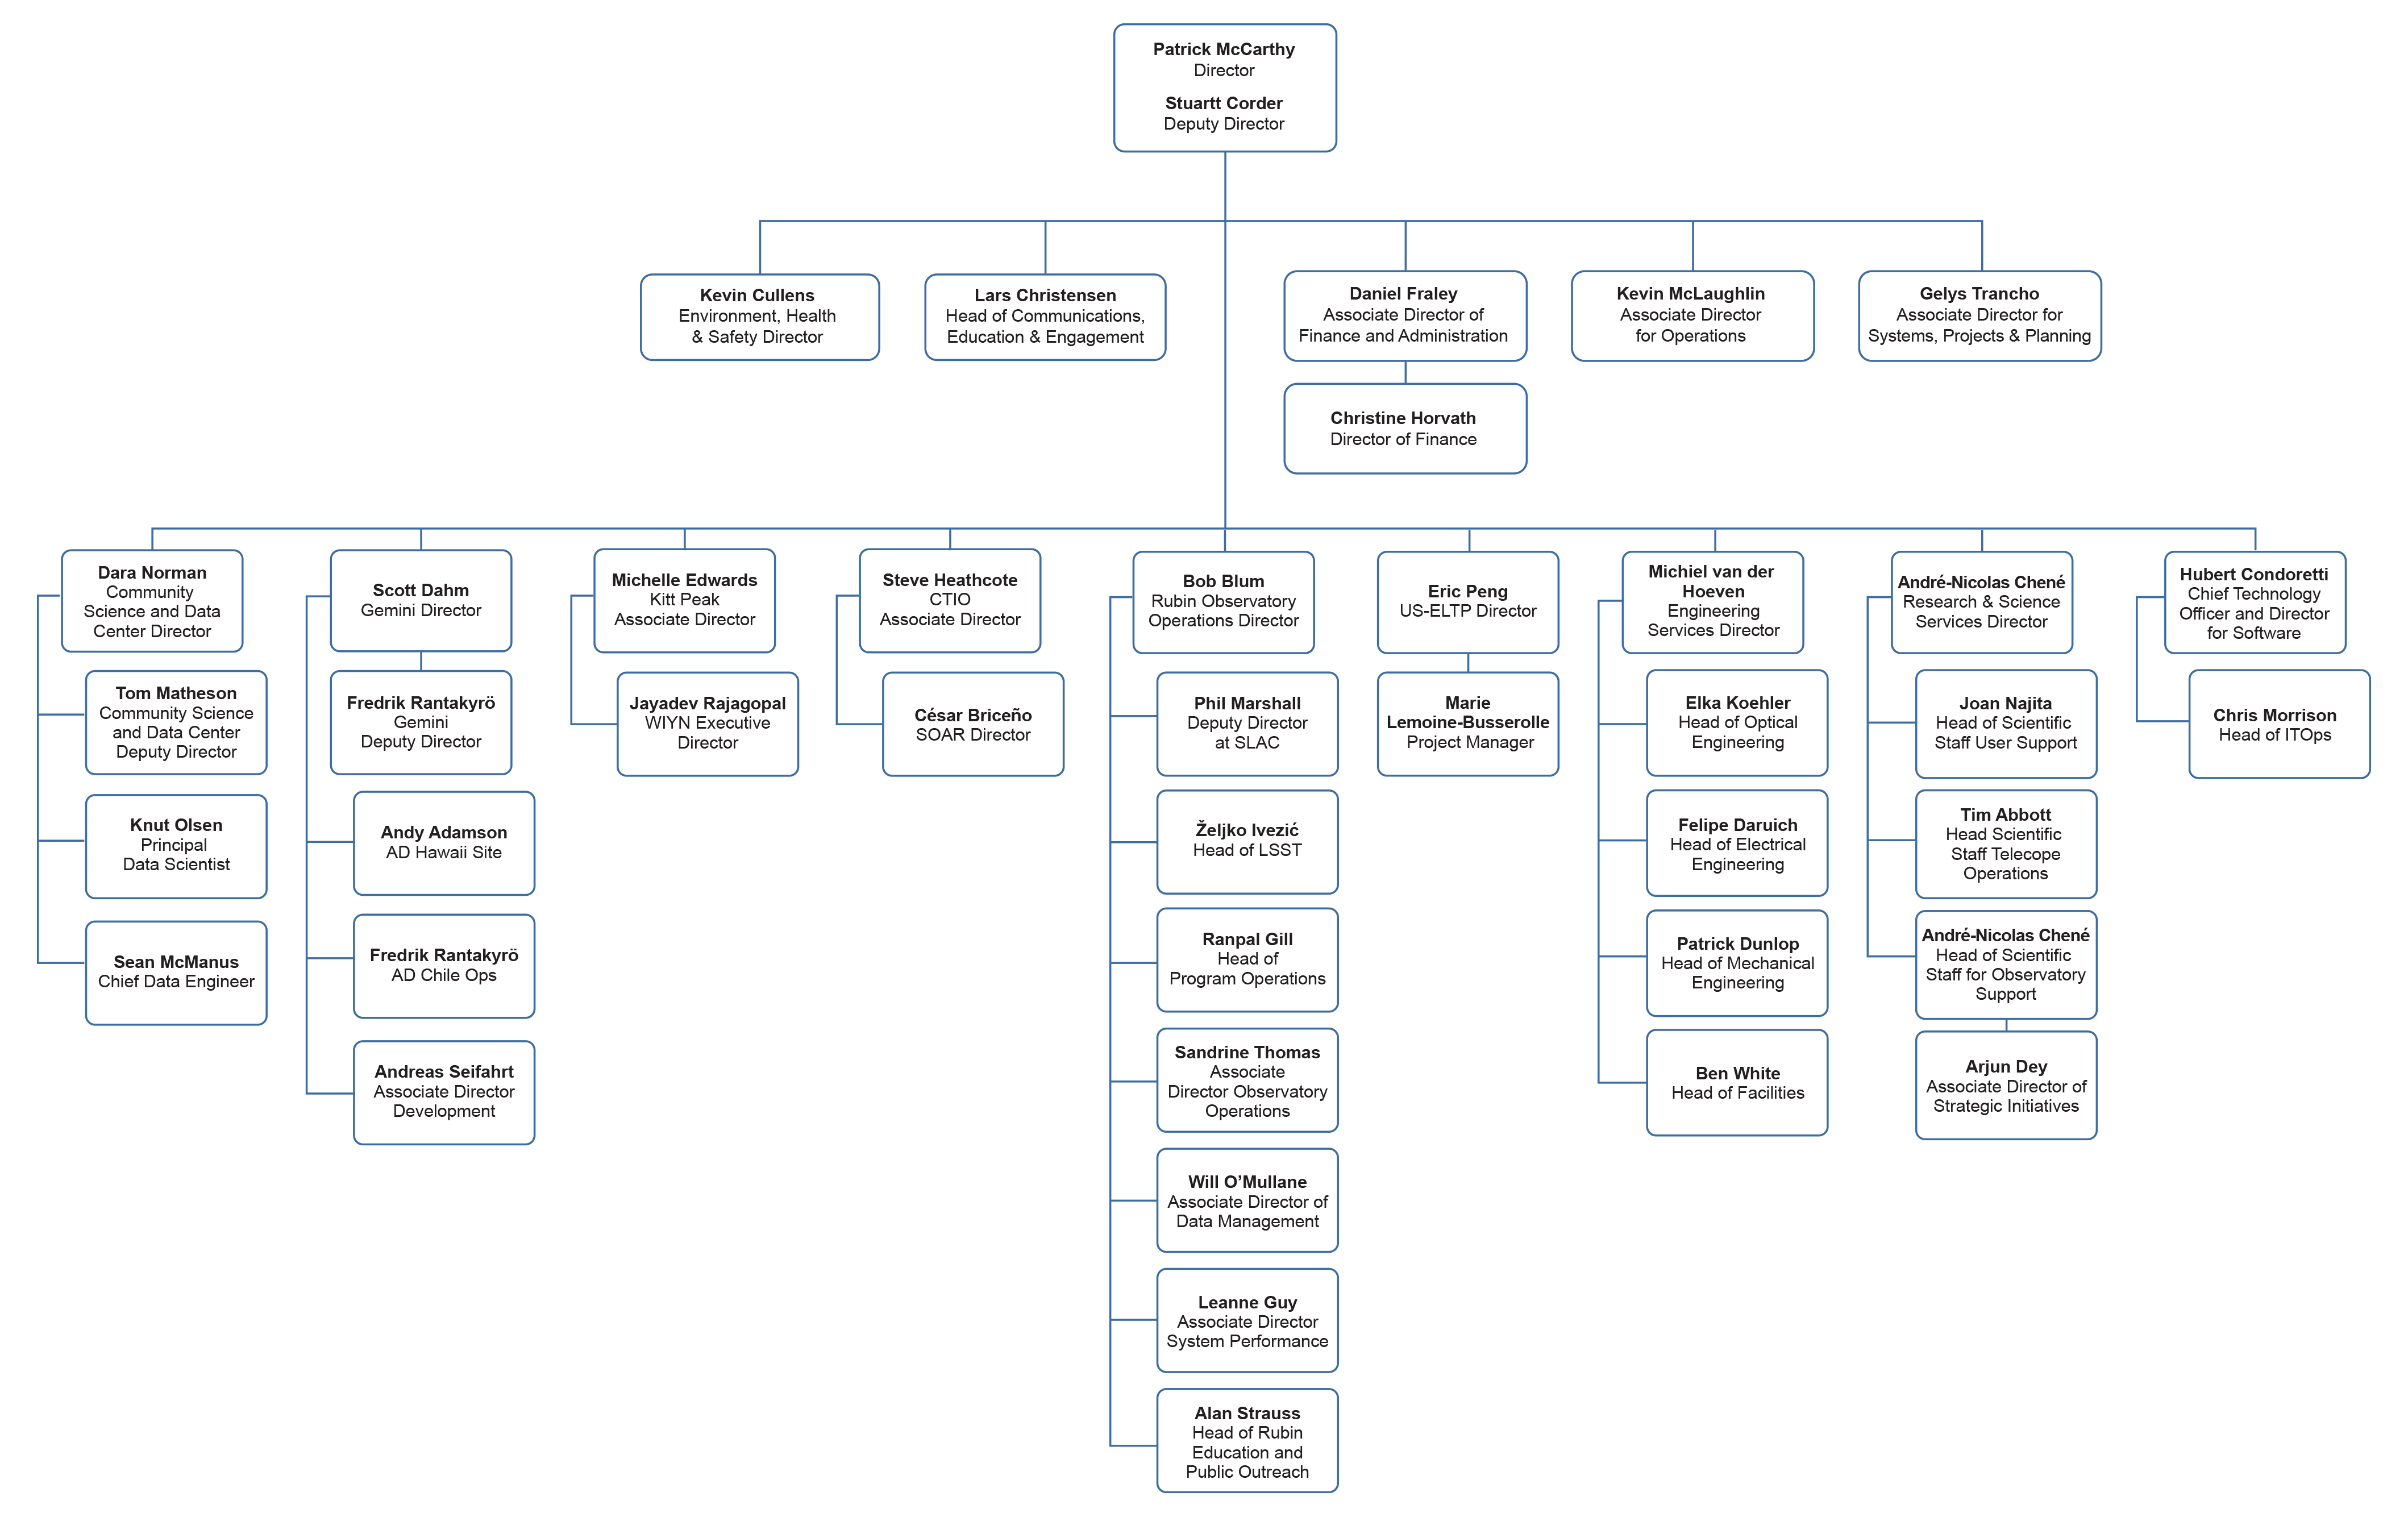

NOIRLab Leadership

Part of the Foundational Diagrams collection.

Credit: NOIRLab